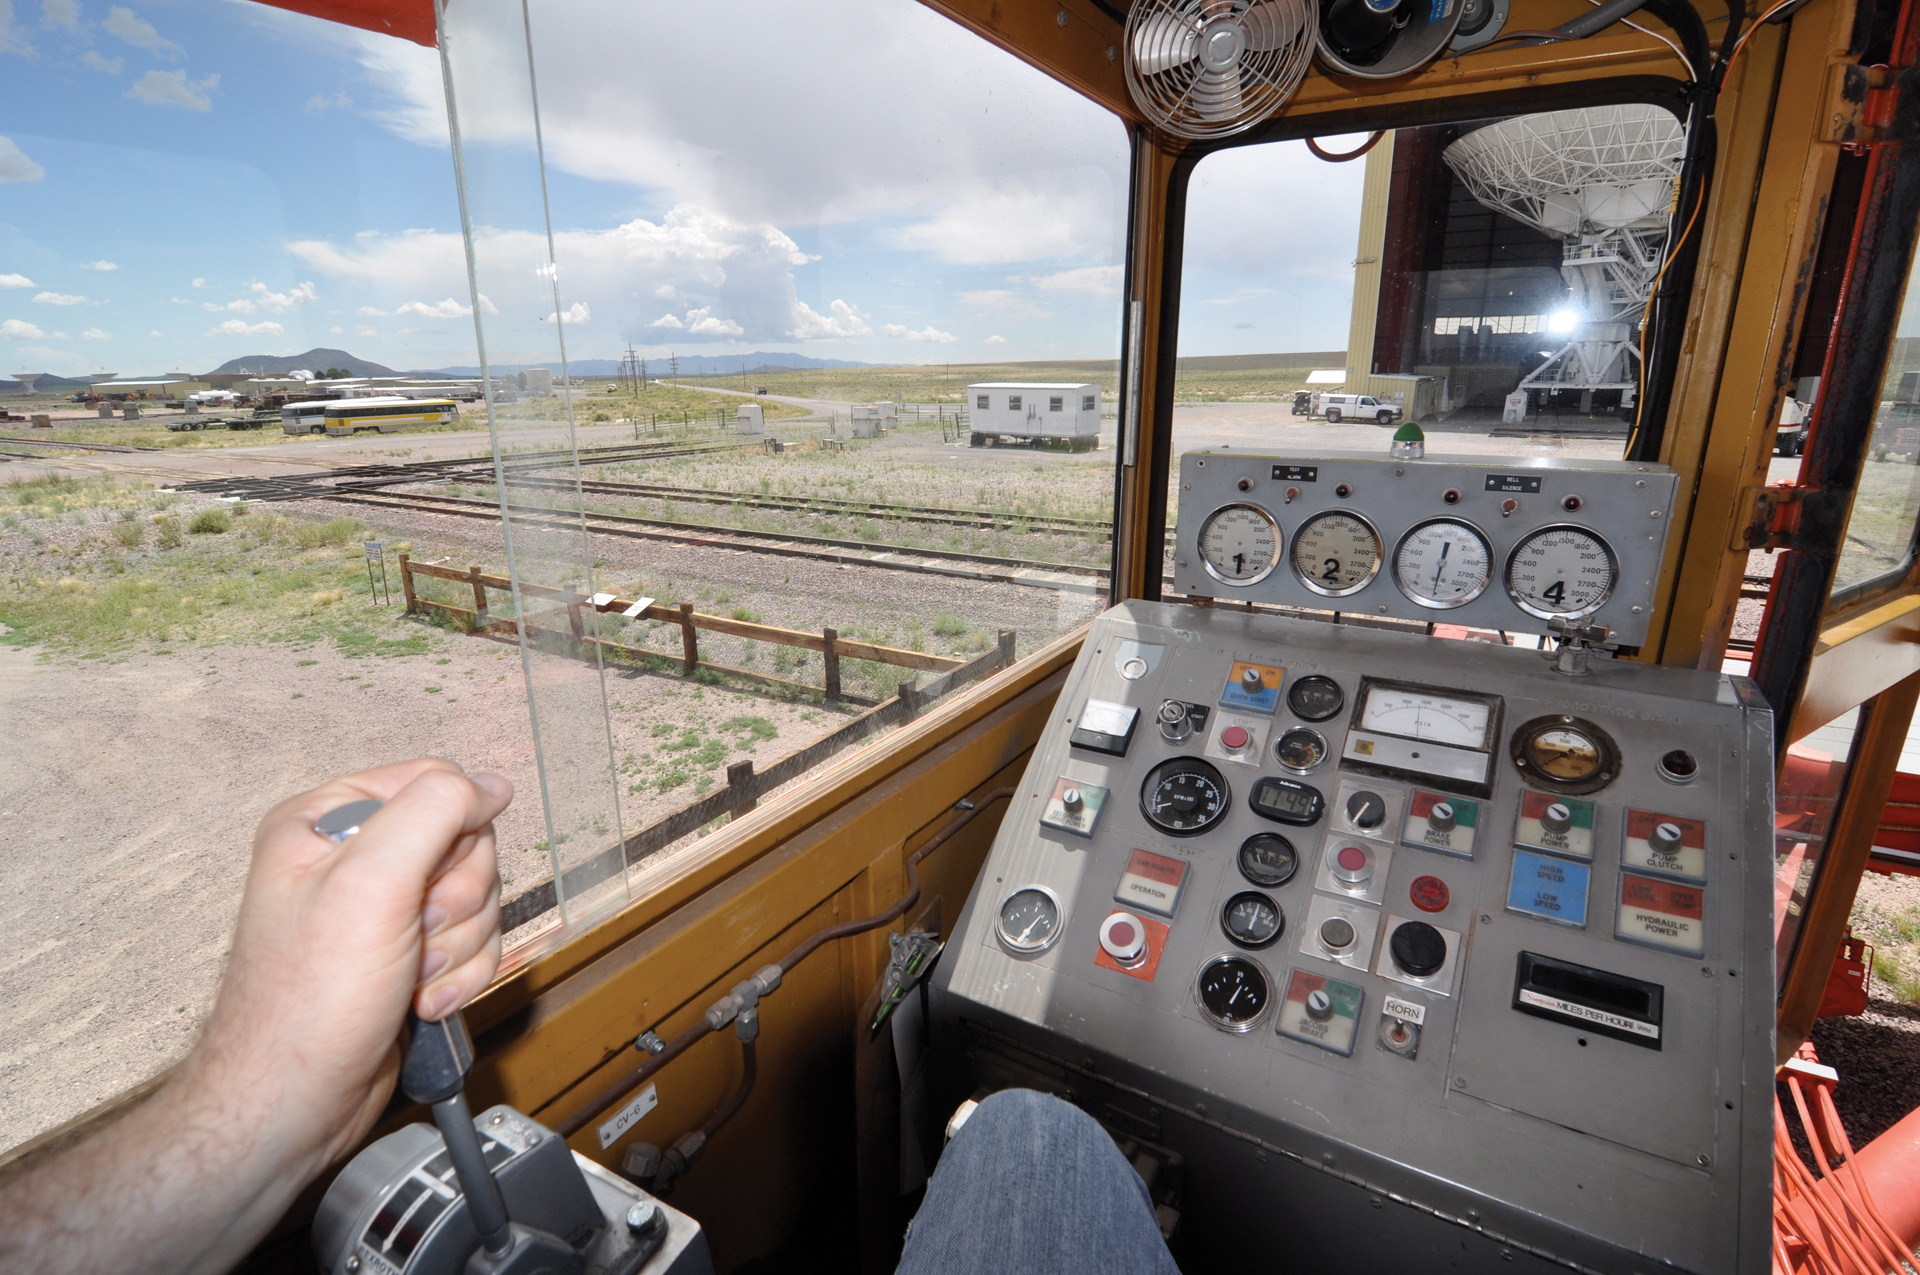

View from inside a VLA Transporter

Behind the controls of one of the Very Large Array’s Transporters, is the gentle giant trucks that carefully lifts and moves the antennas.

Credit: B. Saxton, NRAO/AUI/NSF